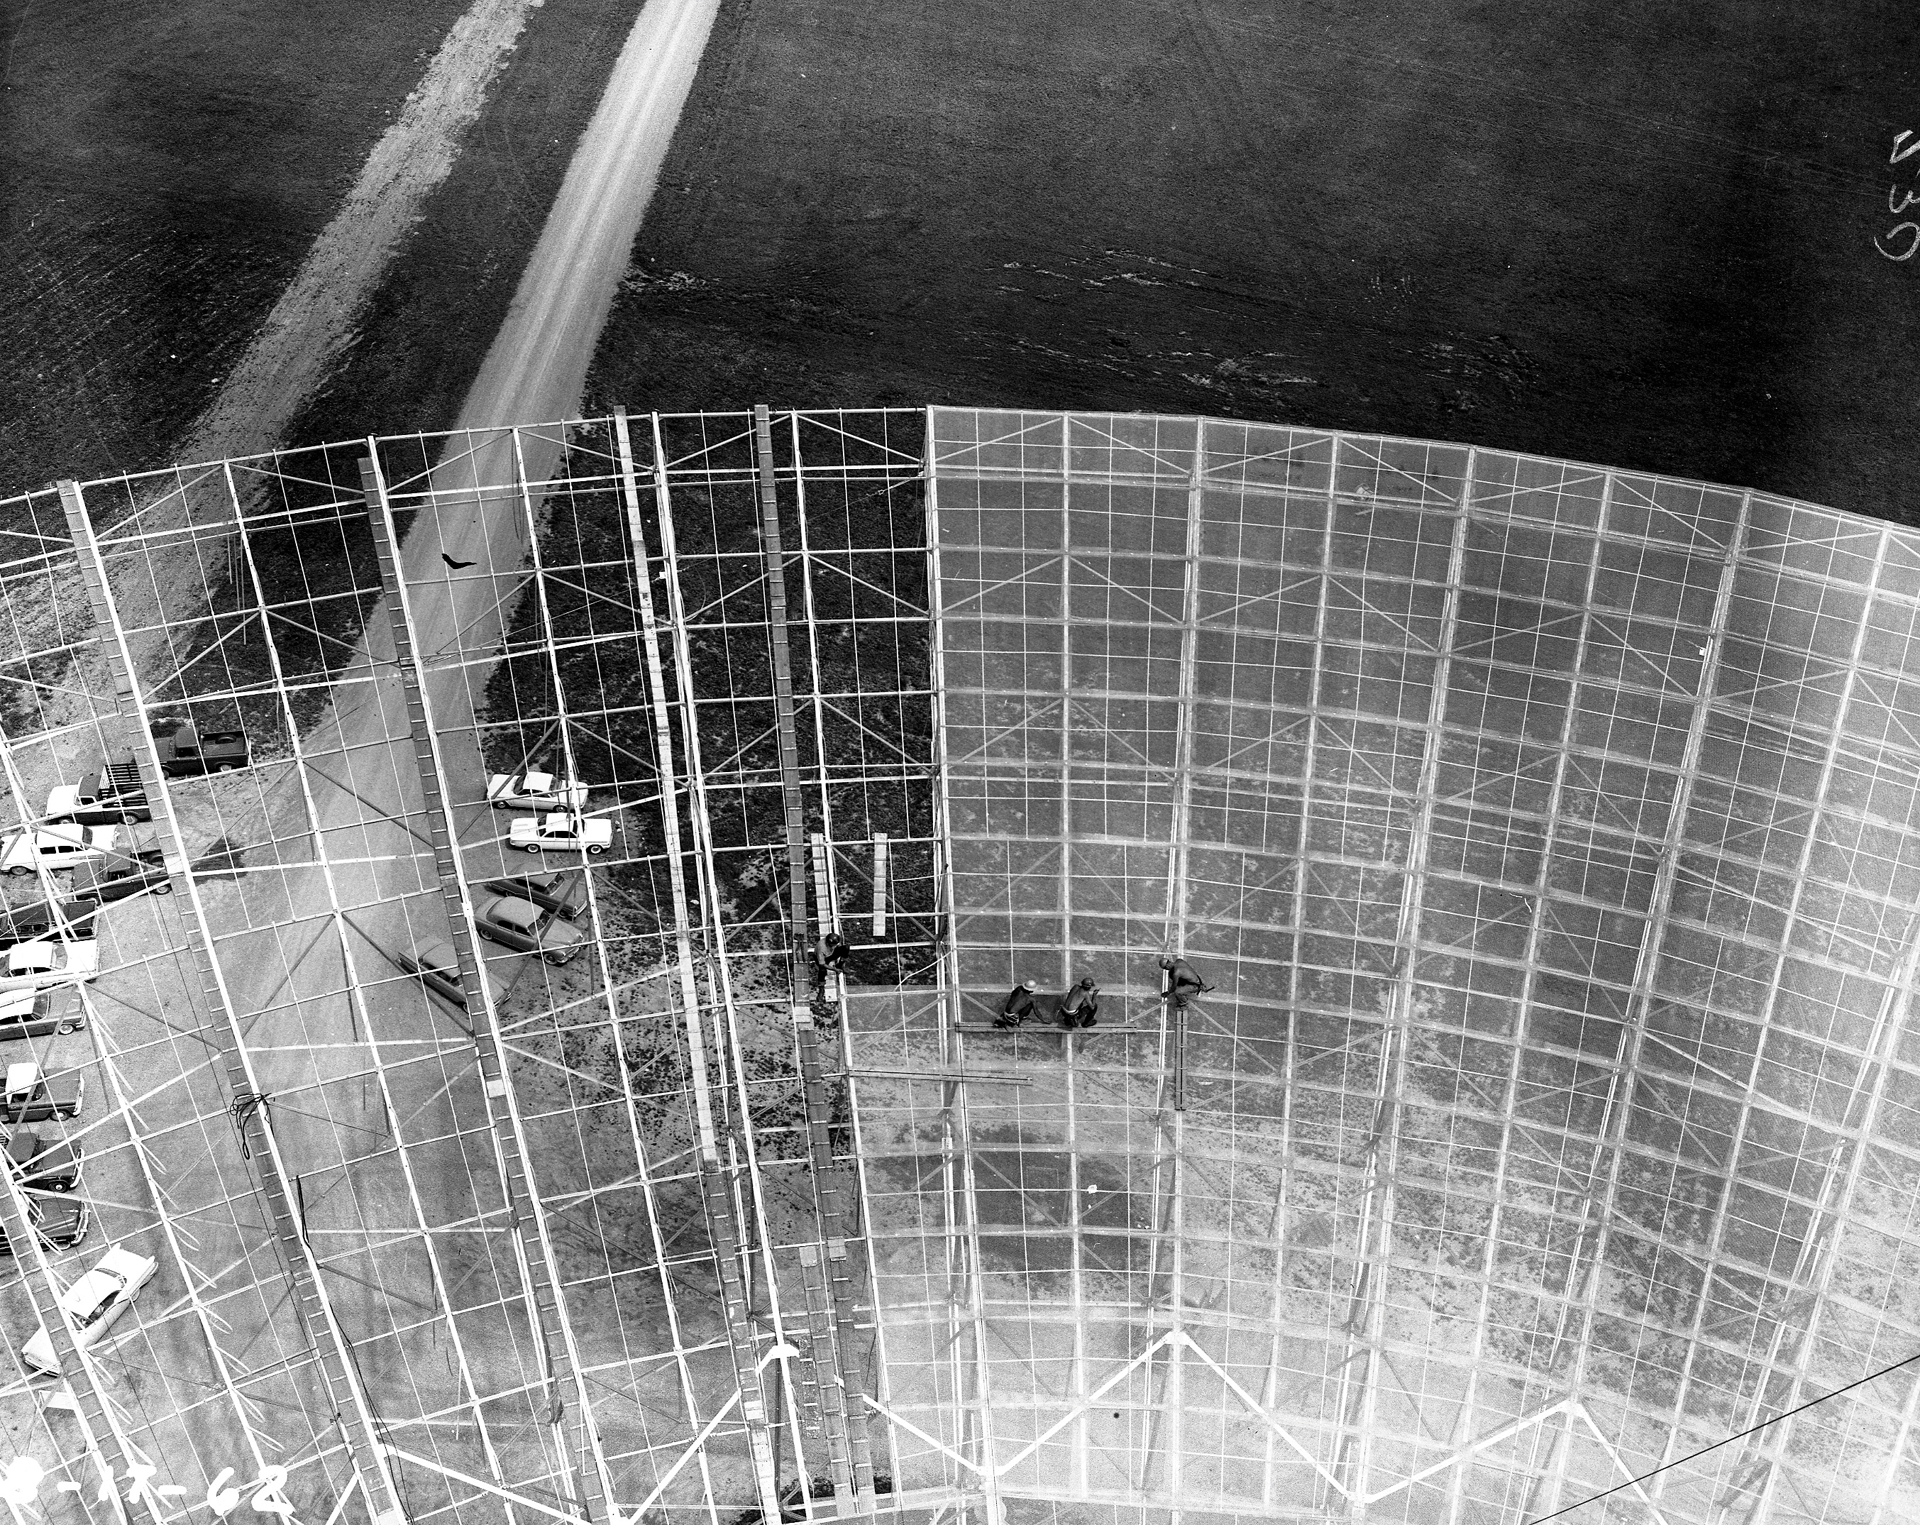

Attaching the Surface to the 300-foot telescope

In early 1962, steelworkers attach the first surface panels of the 300-foot telescope in Green Bank, West Virginia. The panels were originally made from aluminum Squarex mesh.

Credit: NRAO/AUI/NSF